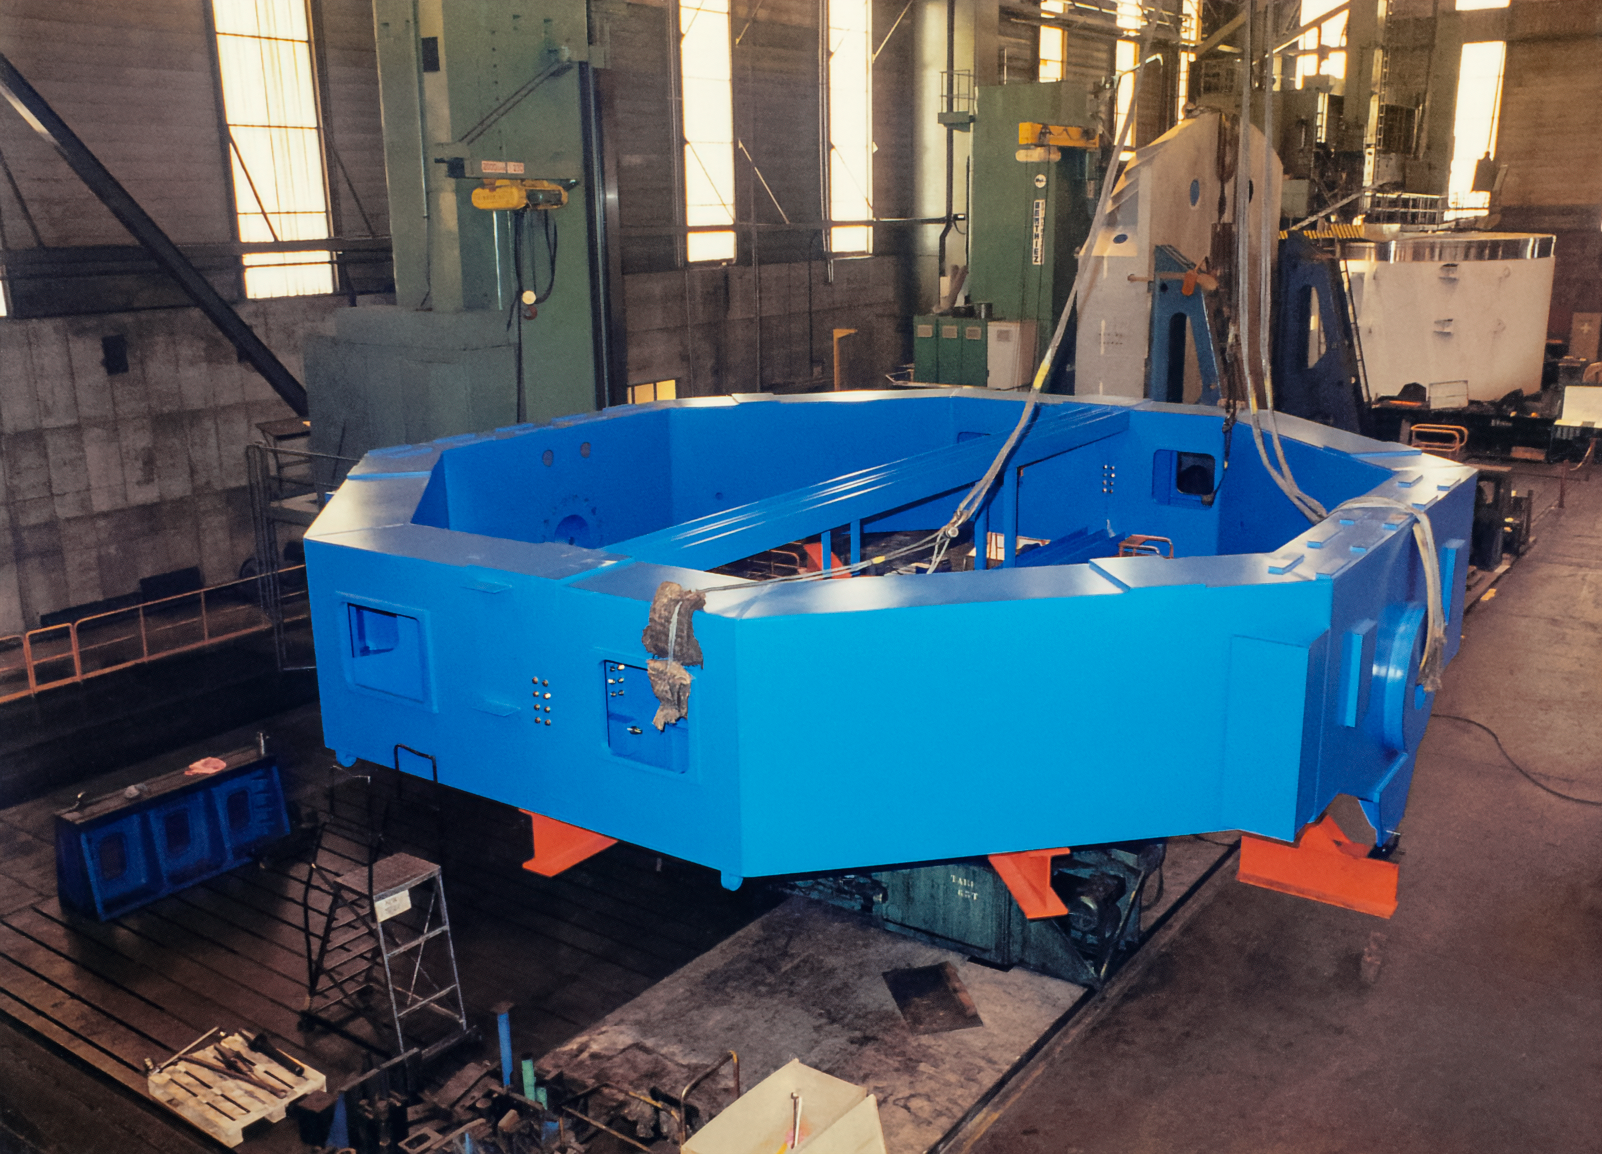

1996-GS_25-CC

Hardware related to the construction of the International Gemini Project in 1996.

Credit: International Gemini Observatory/NOIRLab/NSF/AURA